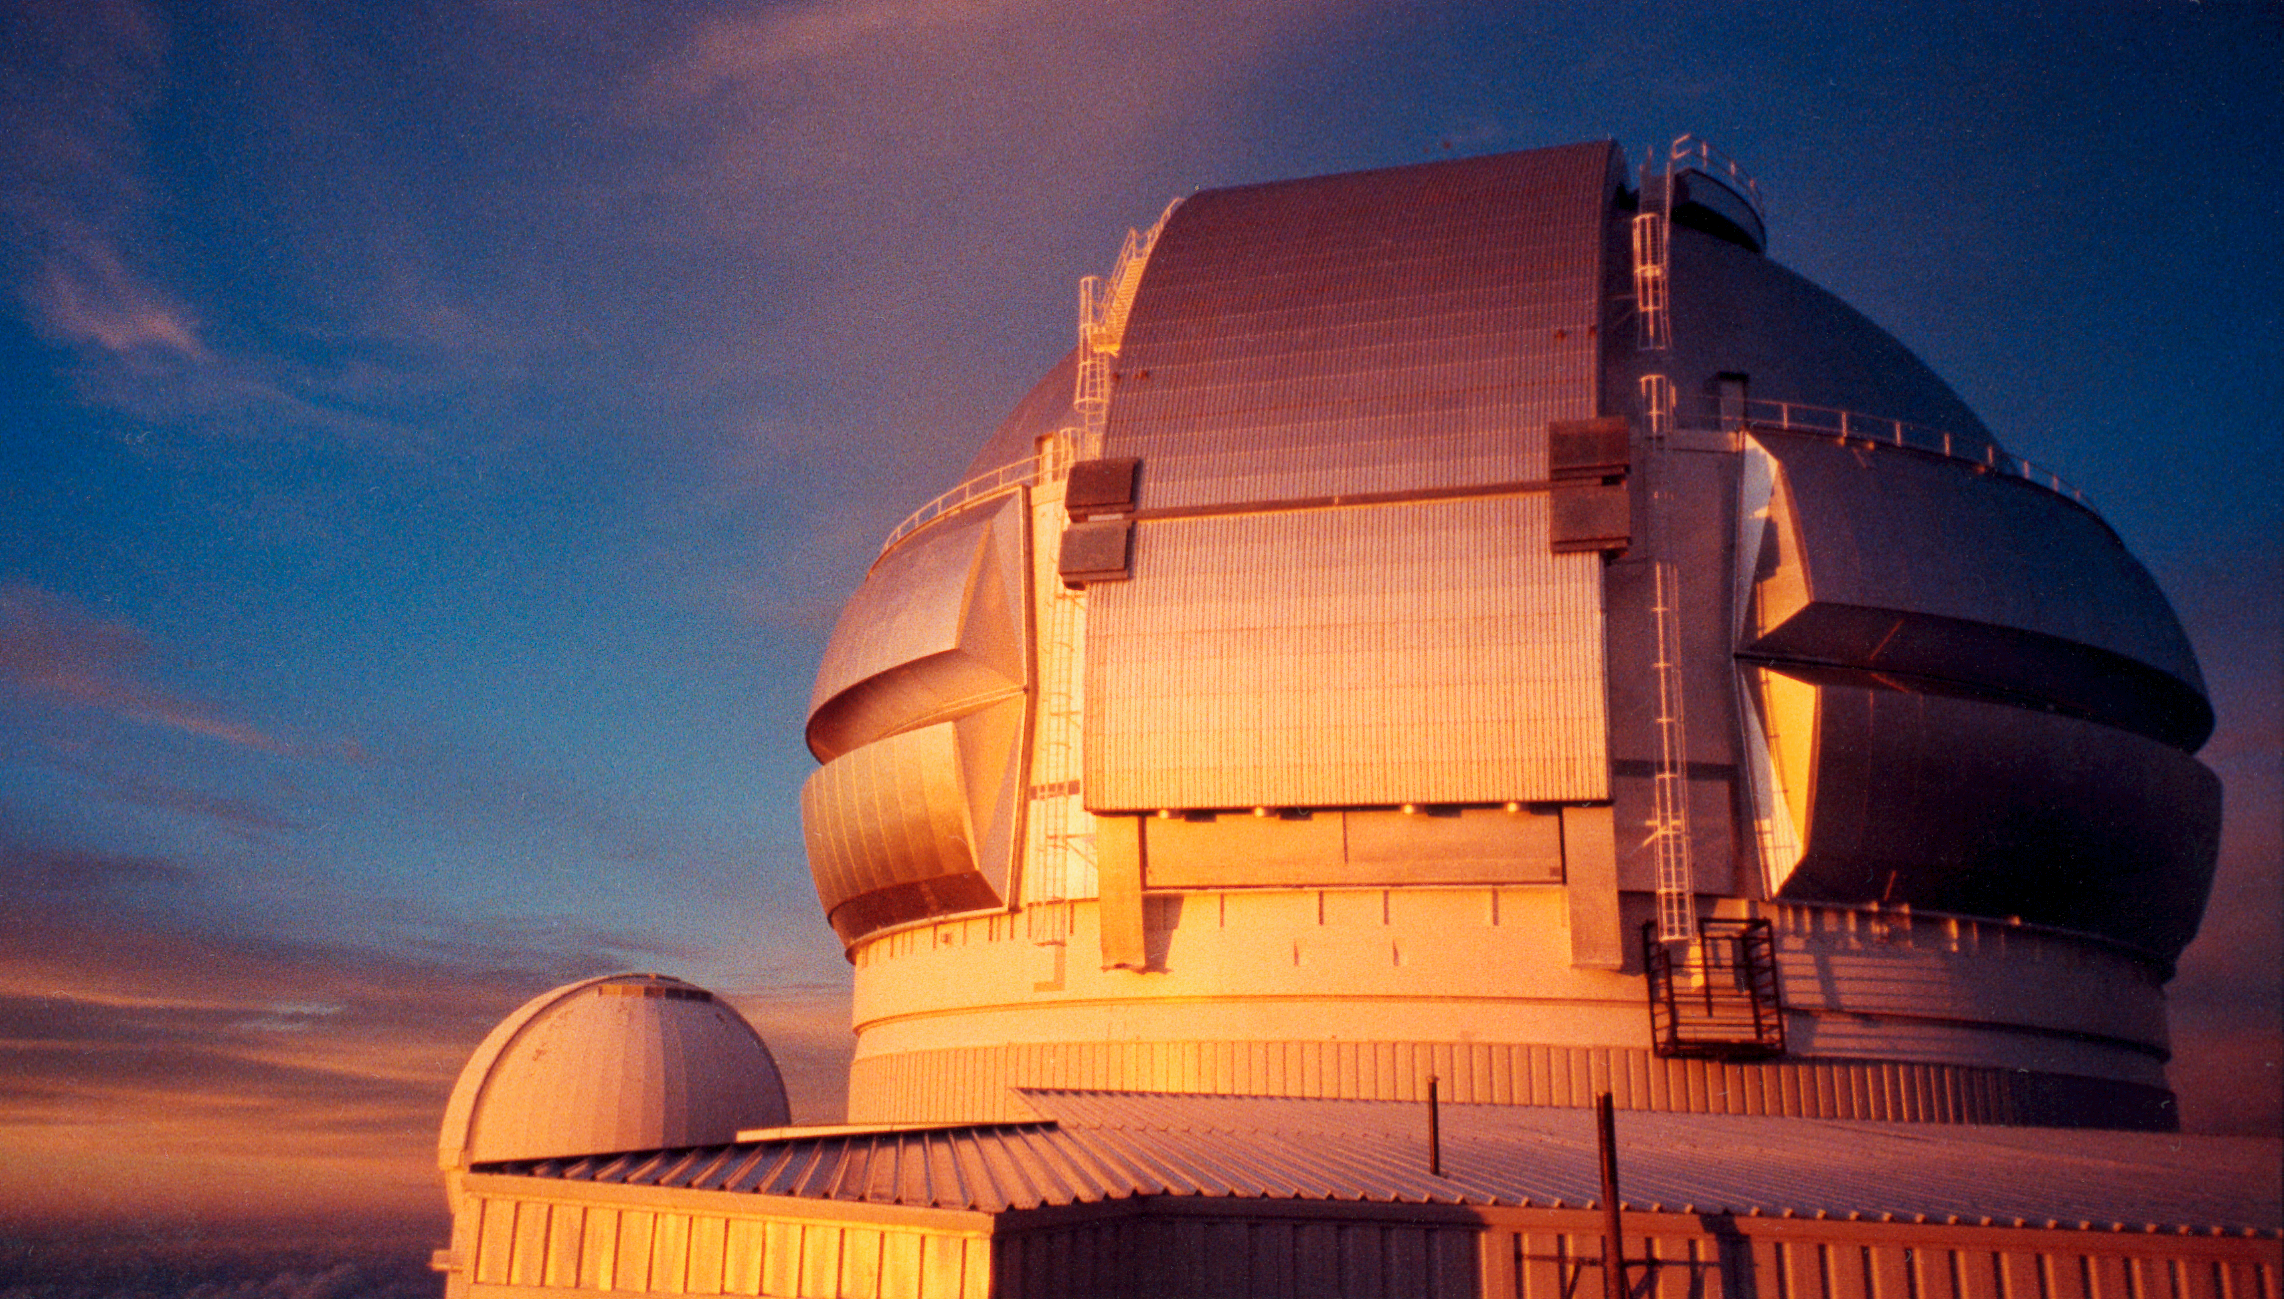

Gemini North at sunset

The Gemini North 8-meter telescope on Mauna Kea, Hawaii, at sunset in late September of 1998.

Credit: NOIRLab/NSF/AURA